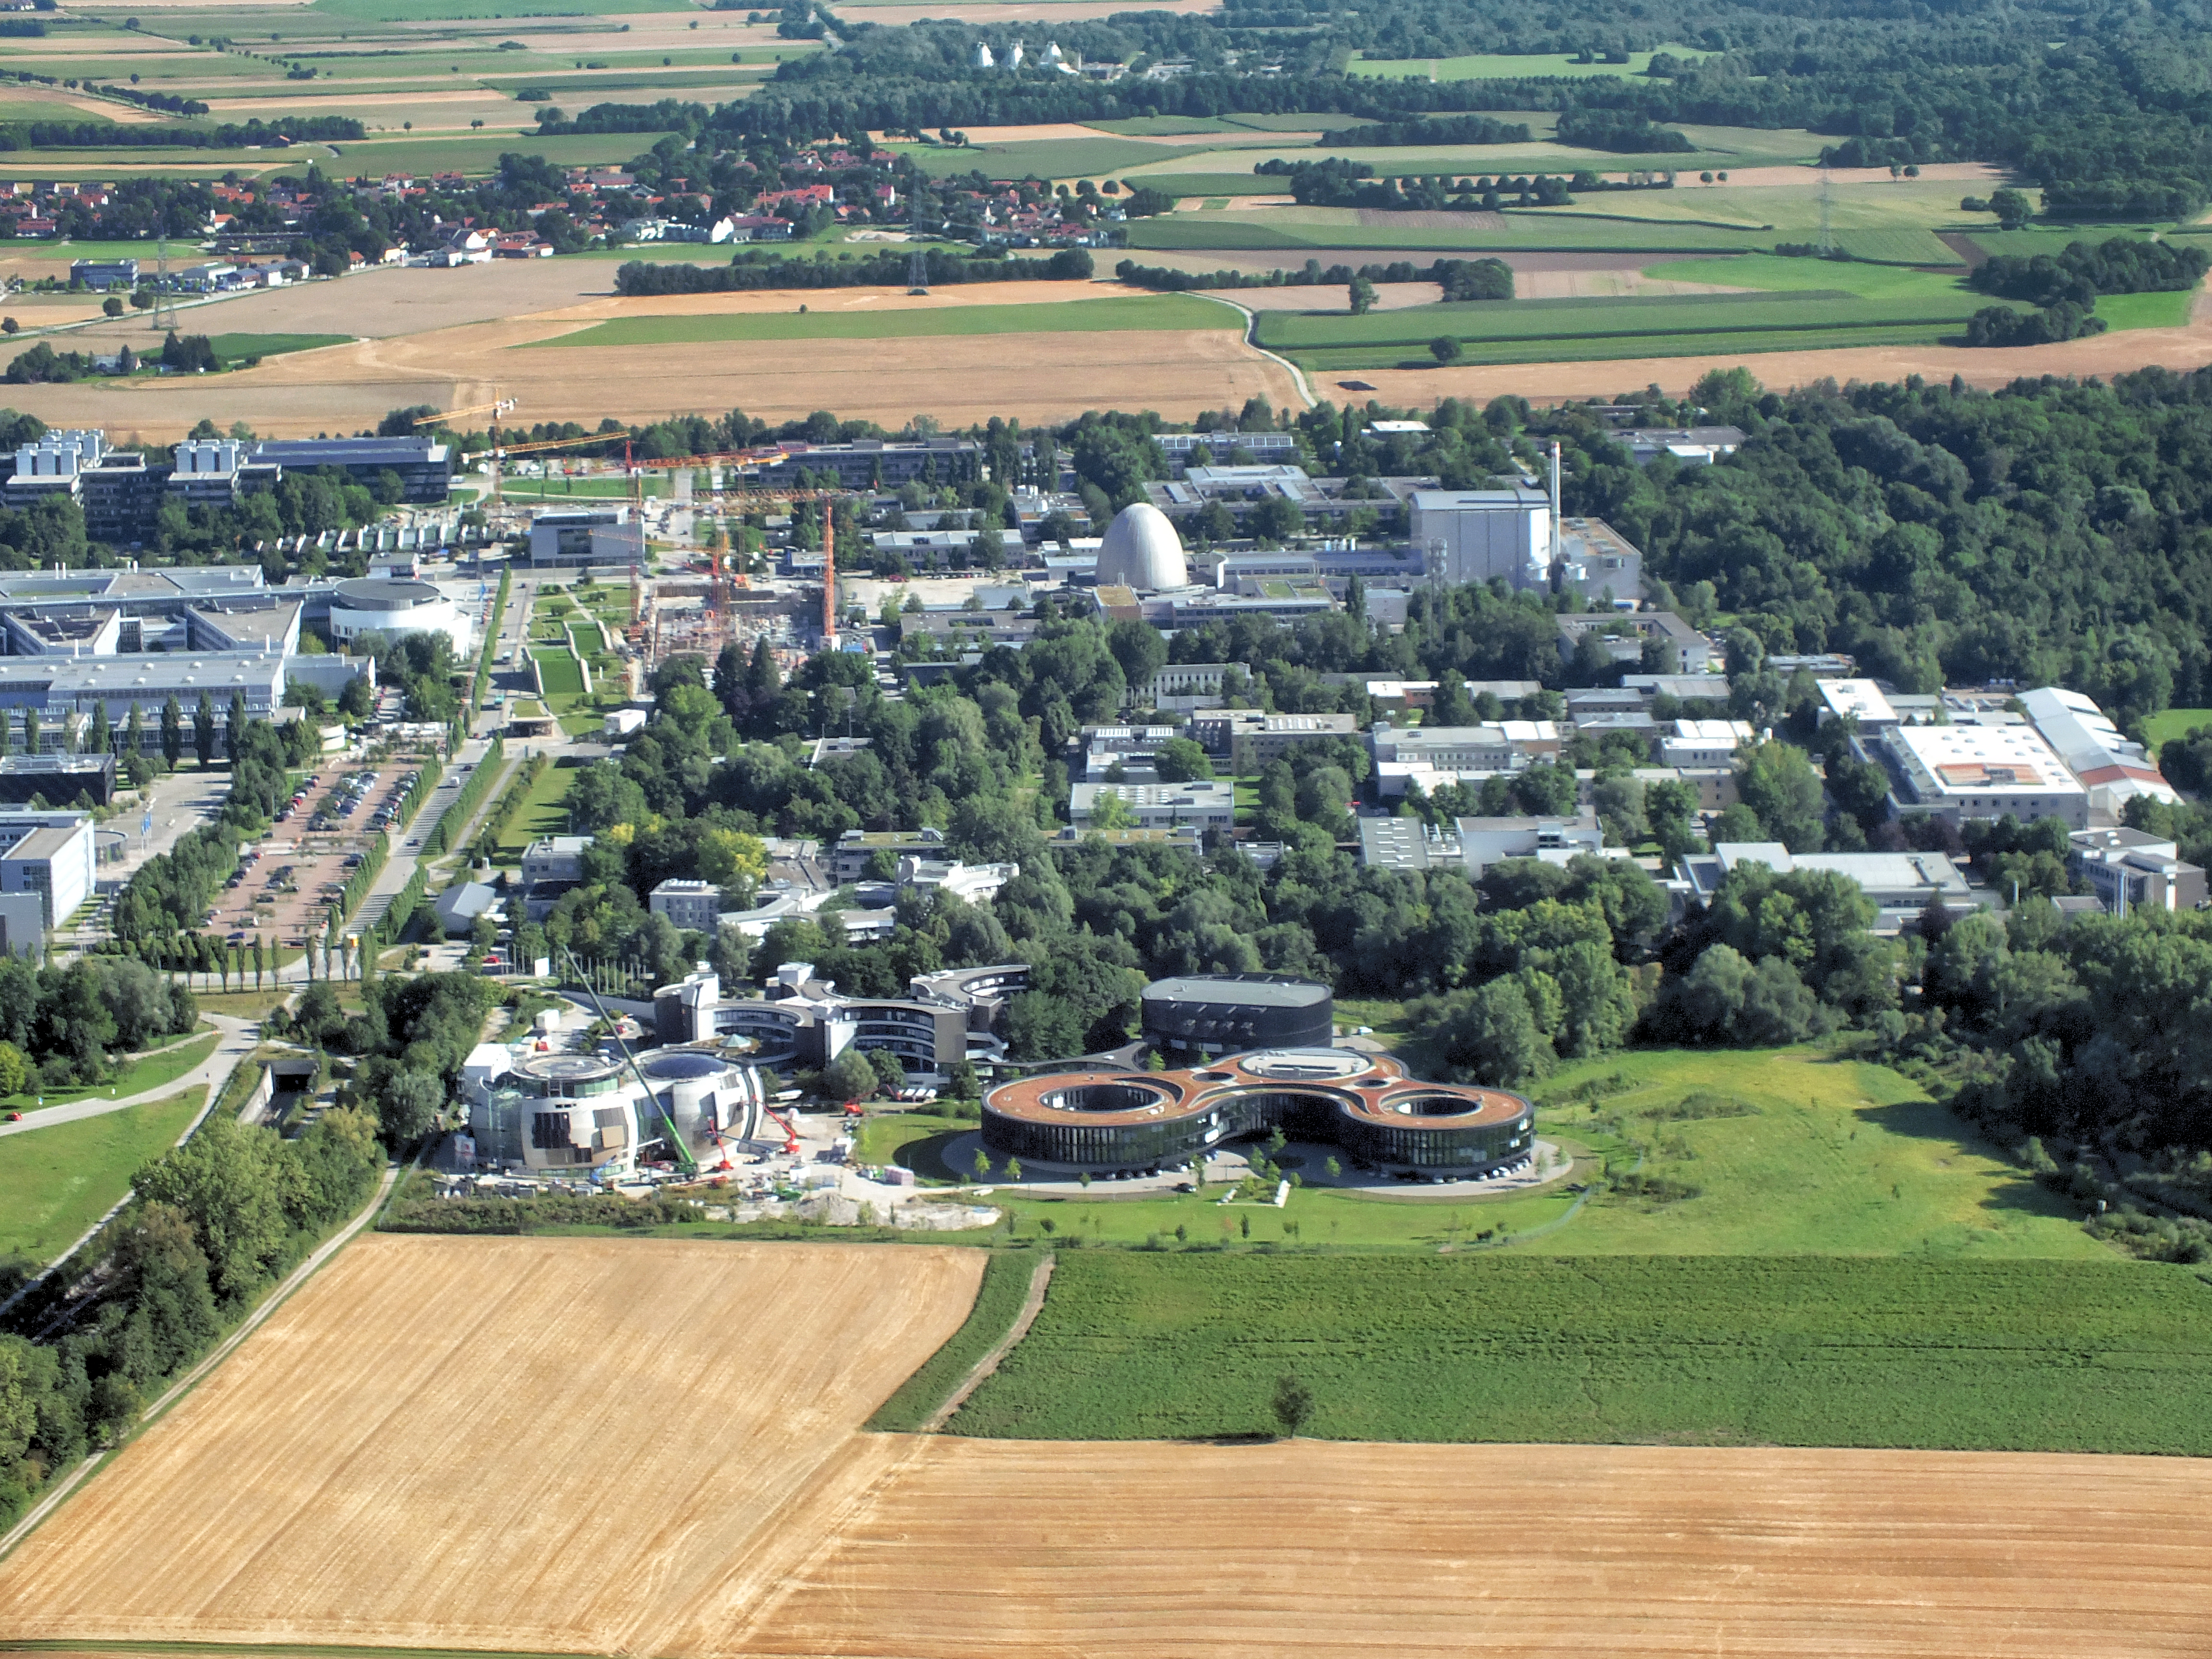

A glimpse of ESO from above

This image shows an aerial view of the ESO buildings in Garching, revealing their striking architecture. The dominant design of each building is based on circles, whether they be open arcs — such as the original headquarters, the overlapping circles of the headquarters extension, or the cylinder of the new technical building. Currently under construction is the ESO Supernova Planetarium & Visitor Centre, its cutting-edge architecture designed to represent the transfer of mass between binary stars — a process often preceding spectacular supernova explosions.

Credit: ESO/E. Graf